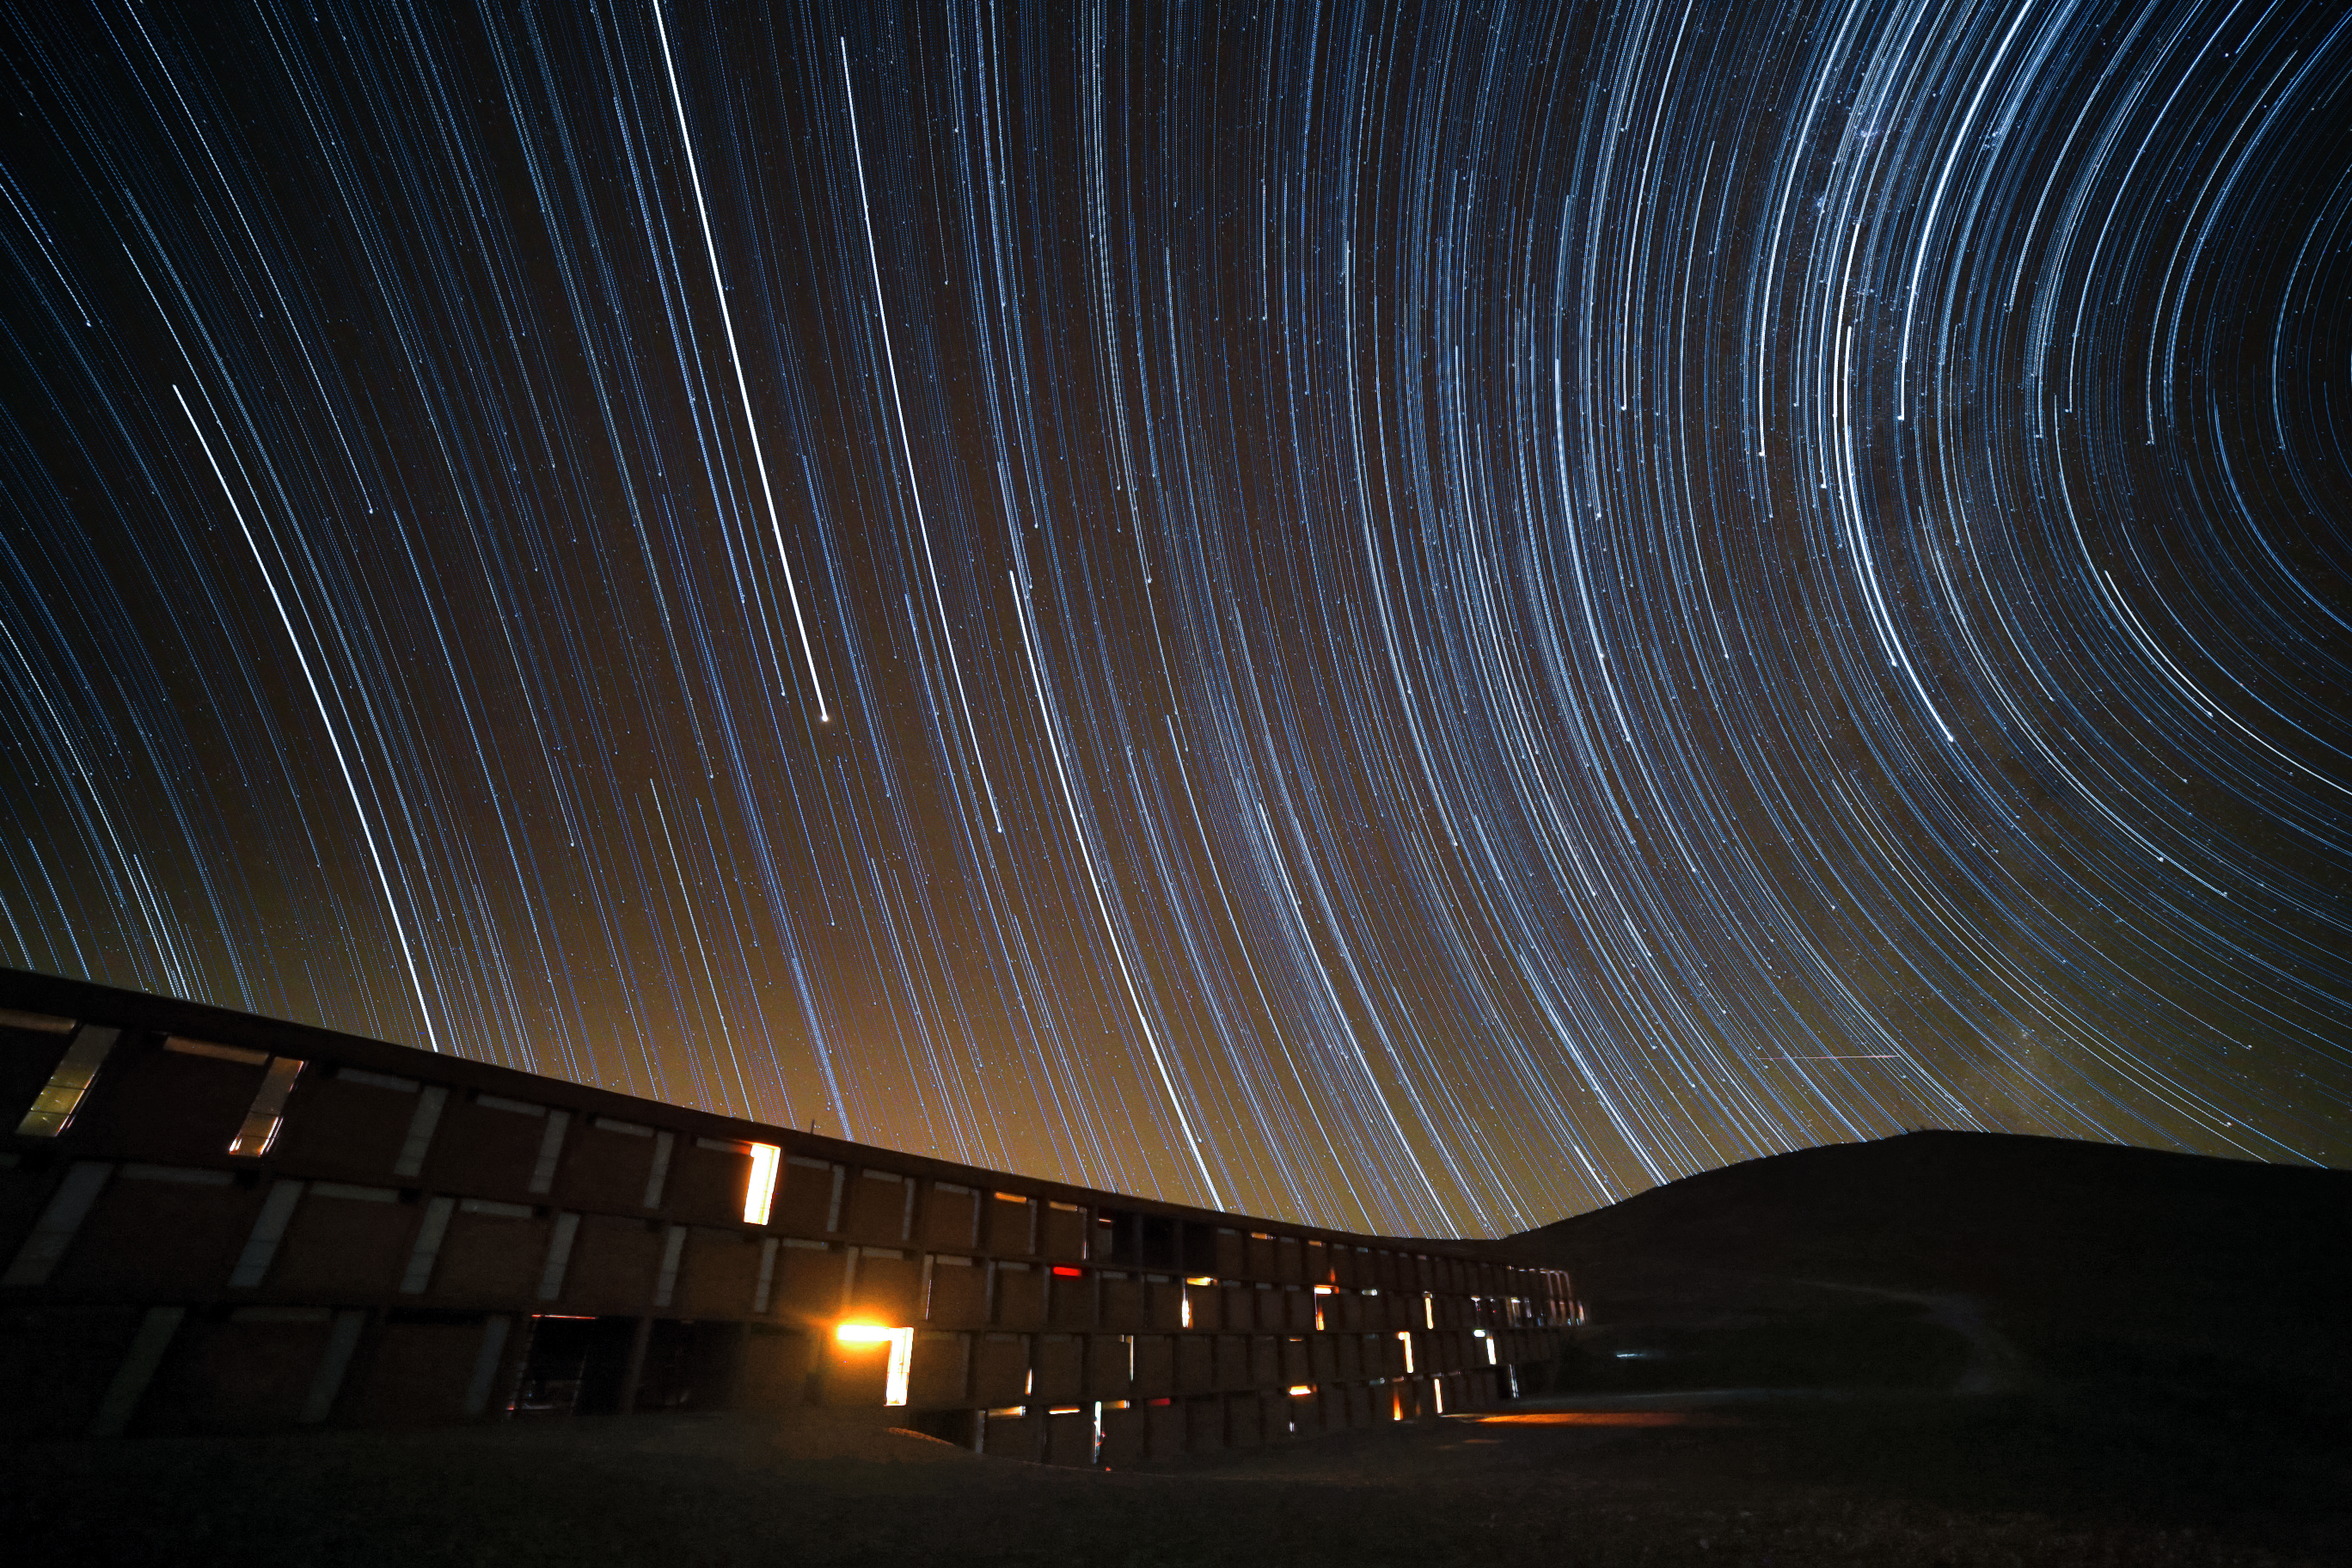

Two circles of stars

Images of star trails are beloved and common motives among night sky photographers. These star trails over the Residencia at the Paranal observatory are uncommon, as they show two circles of stars. One for the Northern and one for the Southern hemisphere. This effect can be created by aiming the camera not north or south to the celestial poles, but west or east.

Credit: R. Wesson/ESO